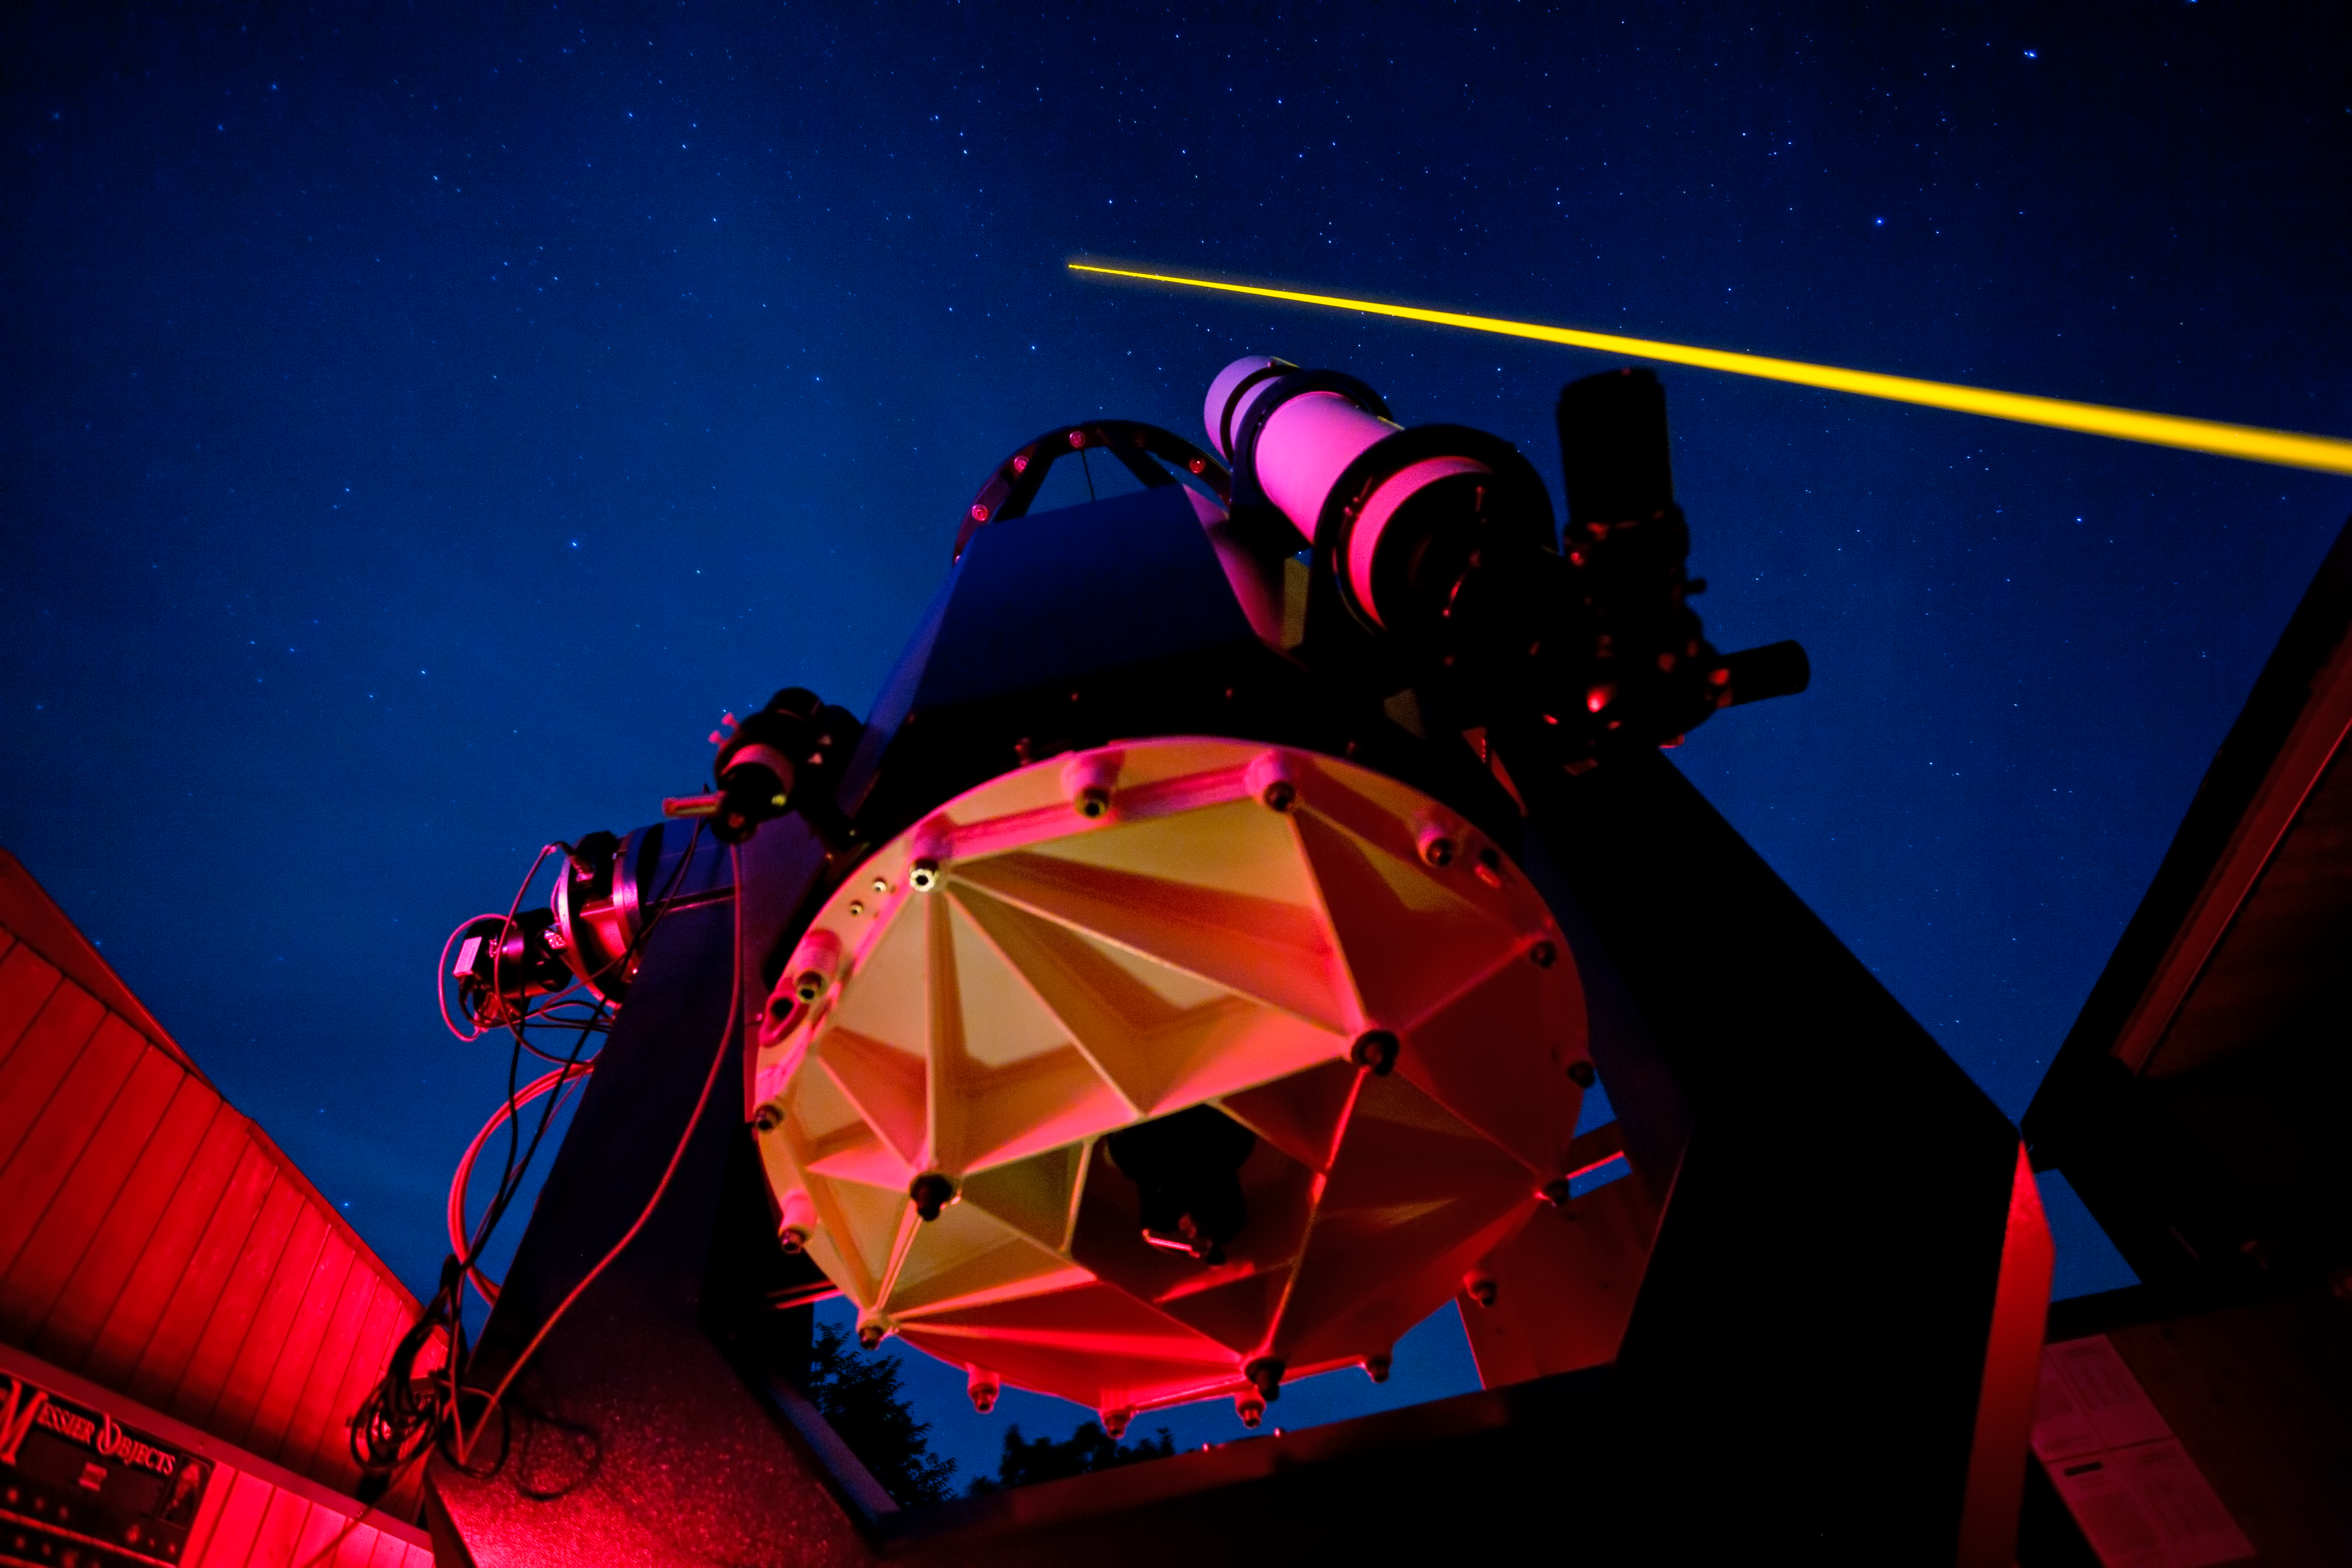

Laser Guide Star testing

ESO's new laser guide star being tested at the Allgau Observatory in Bavaria in the summer of 2011.

Credit: ESO